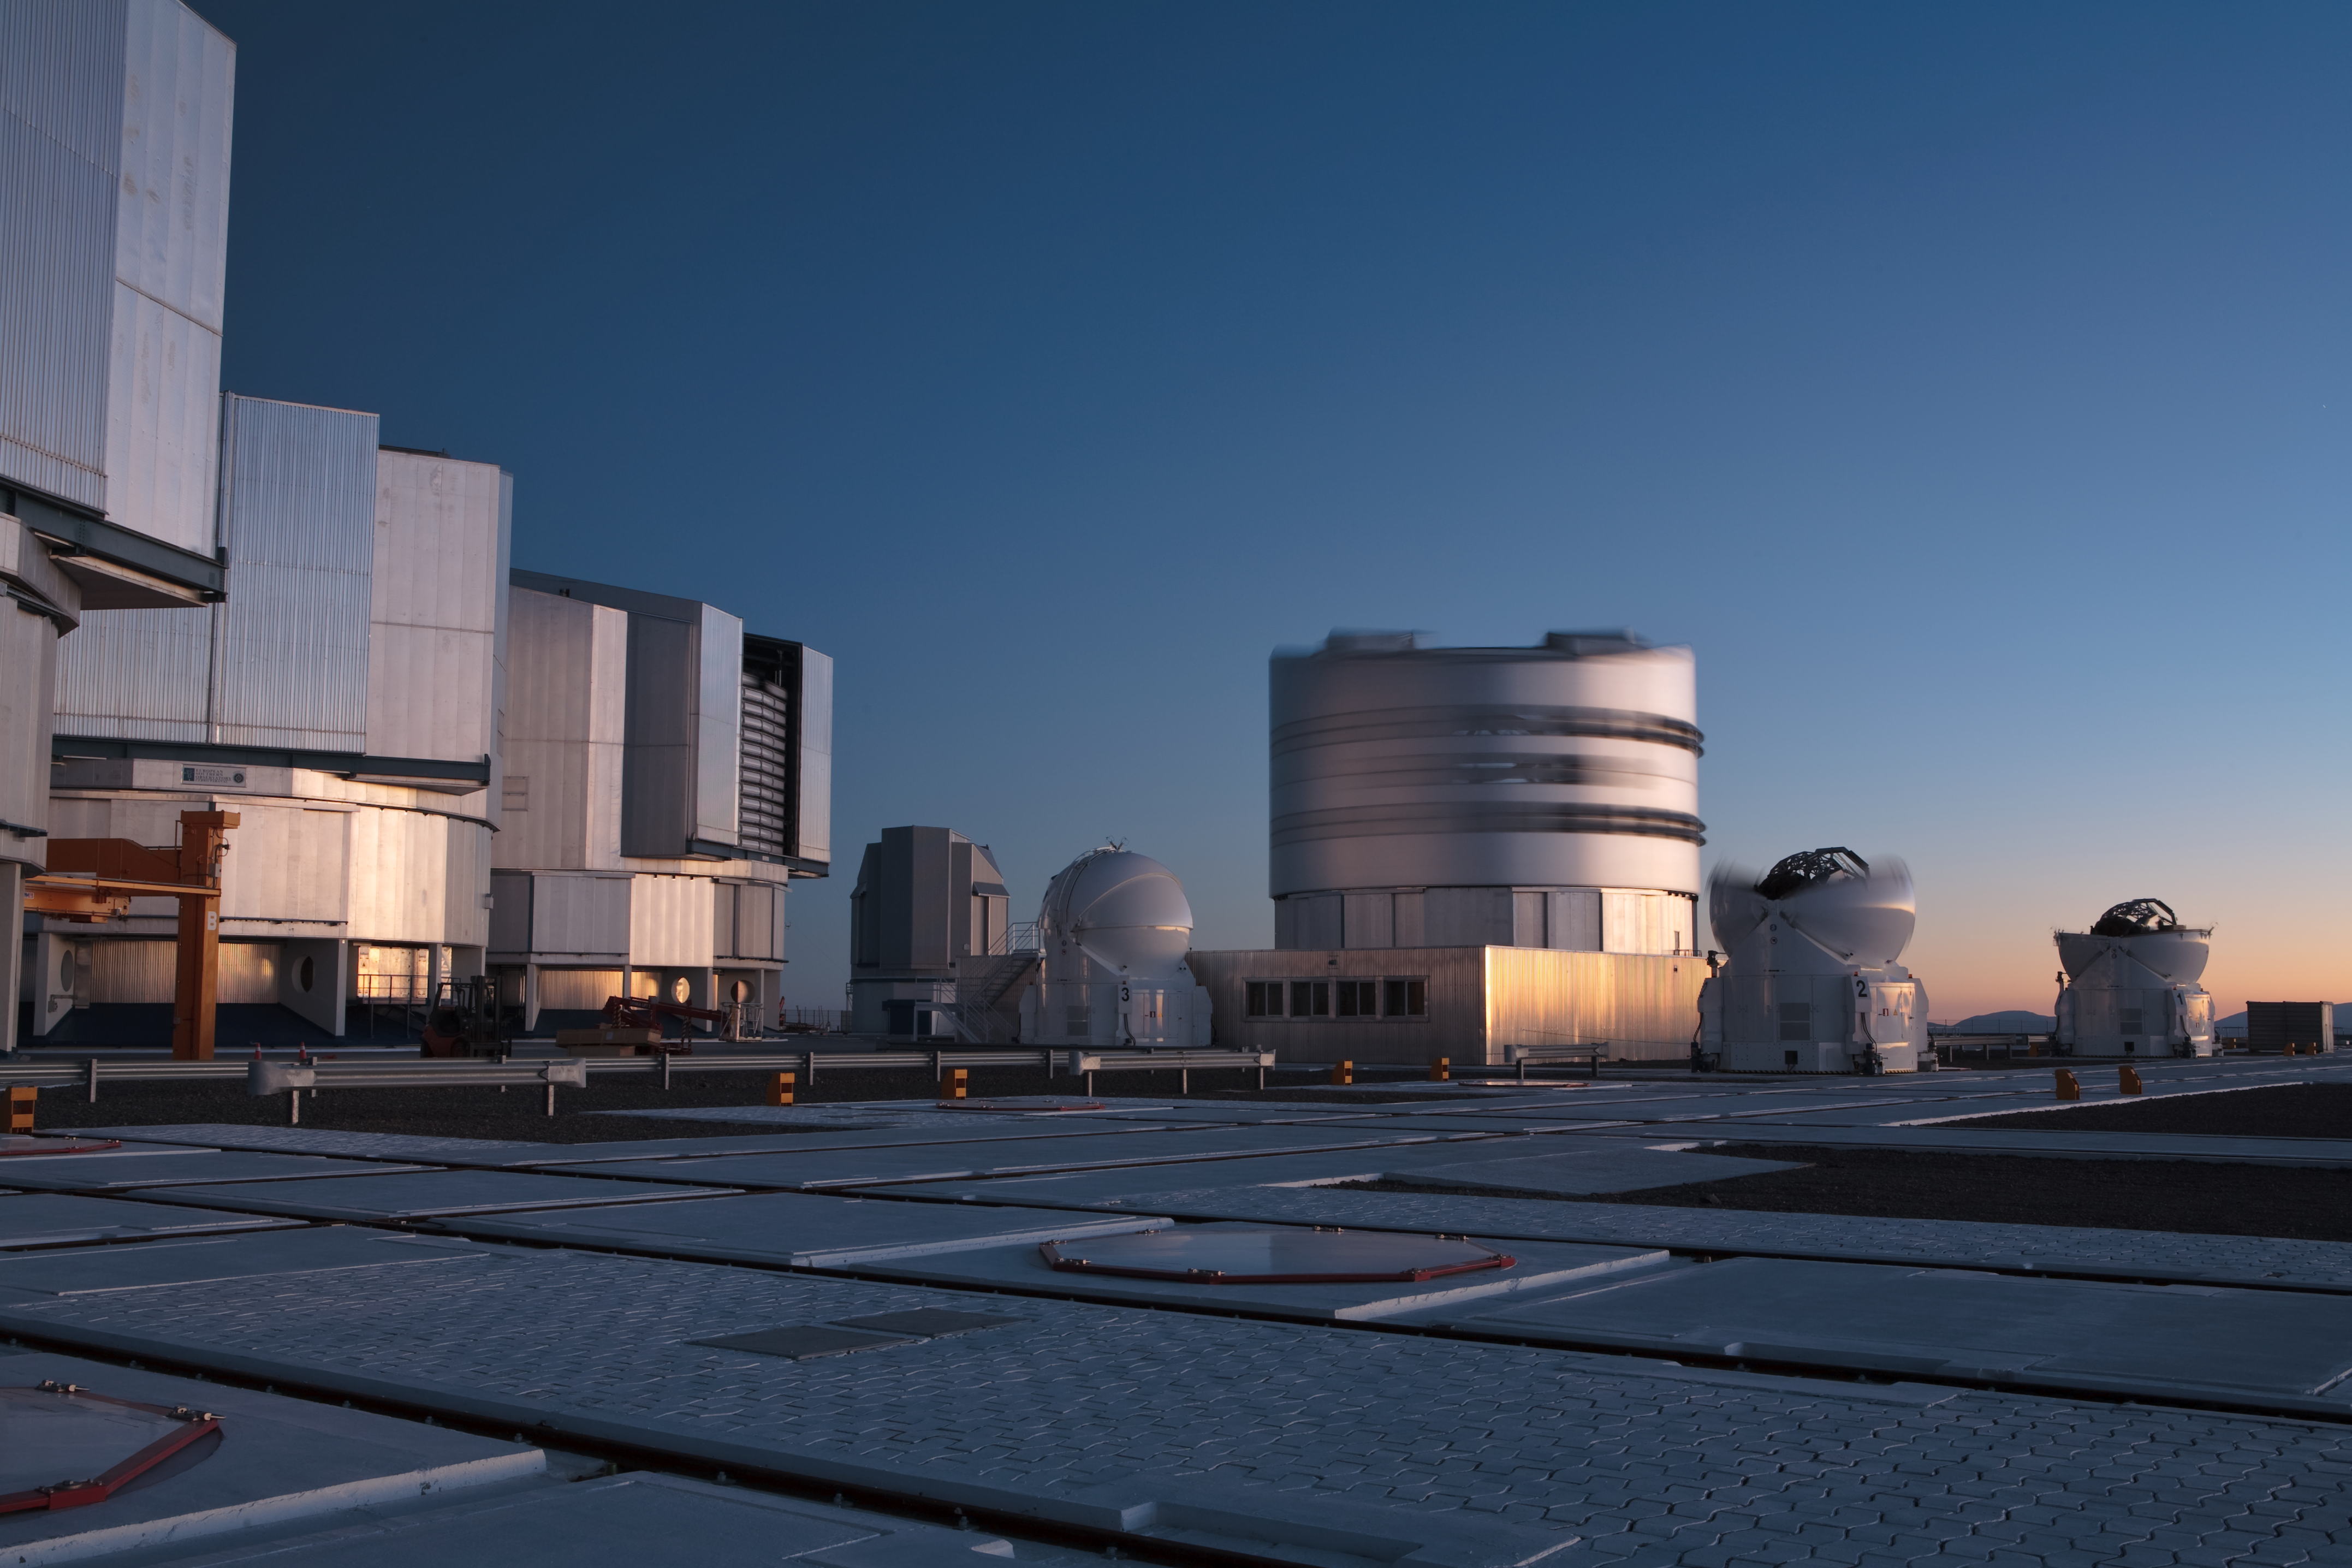

Paranal at sunrise

The Very Large Telescope (VLT) site at sunrise taken in December 2005.

Credit: ESO